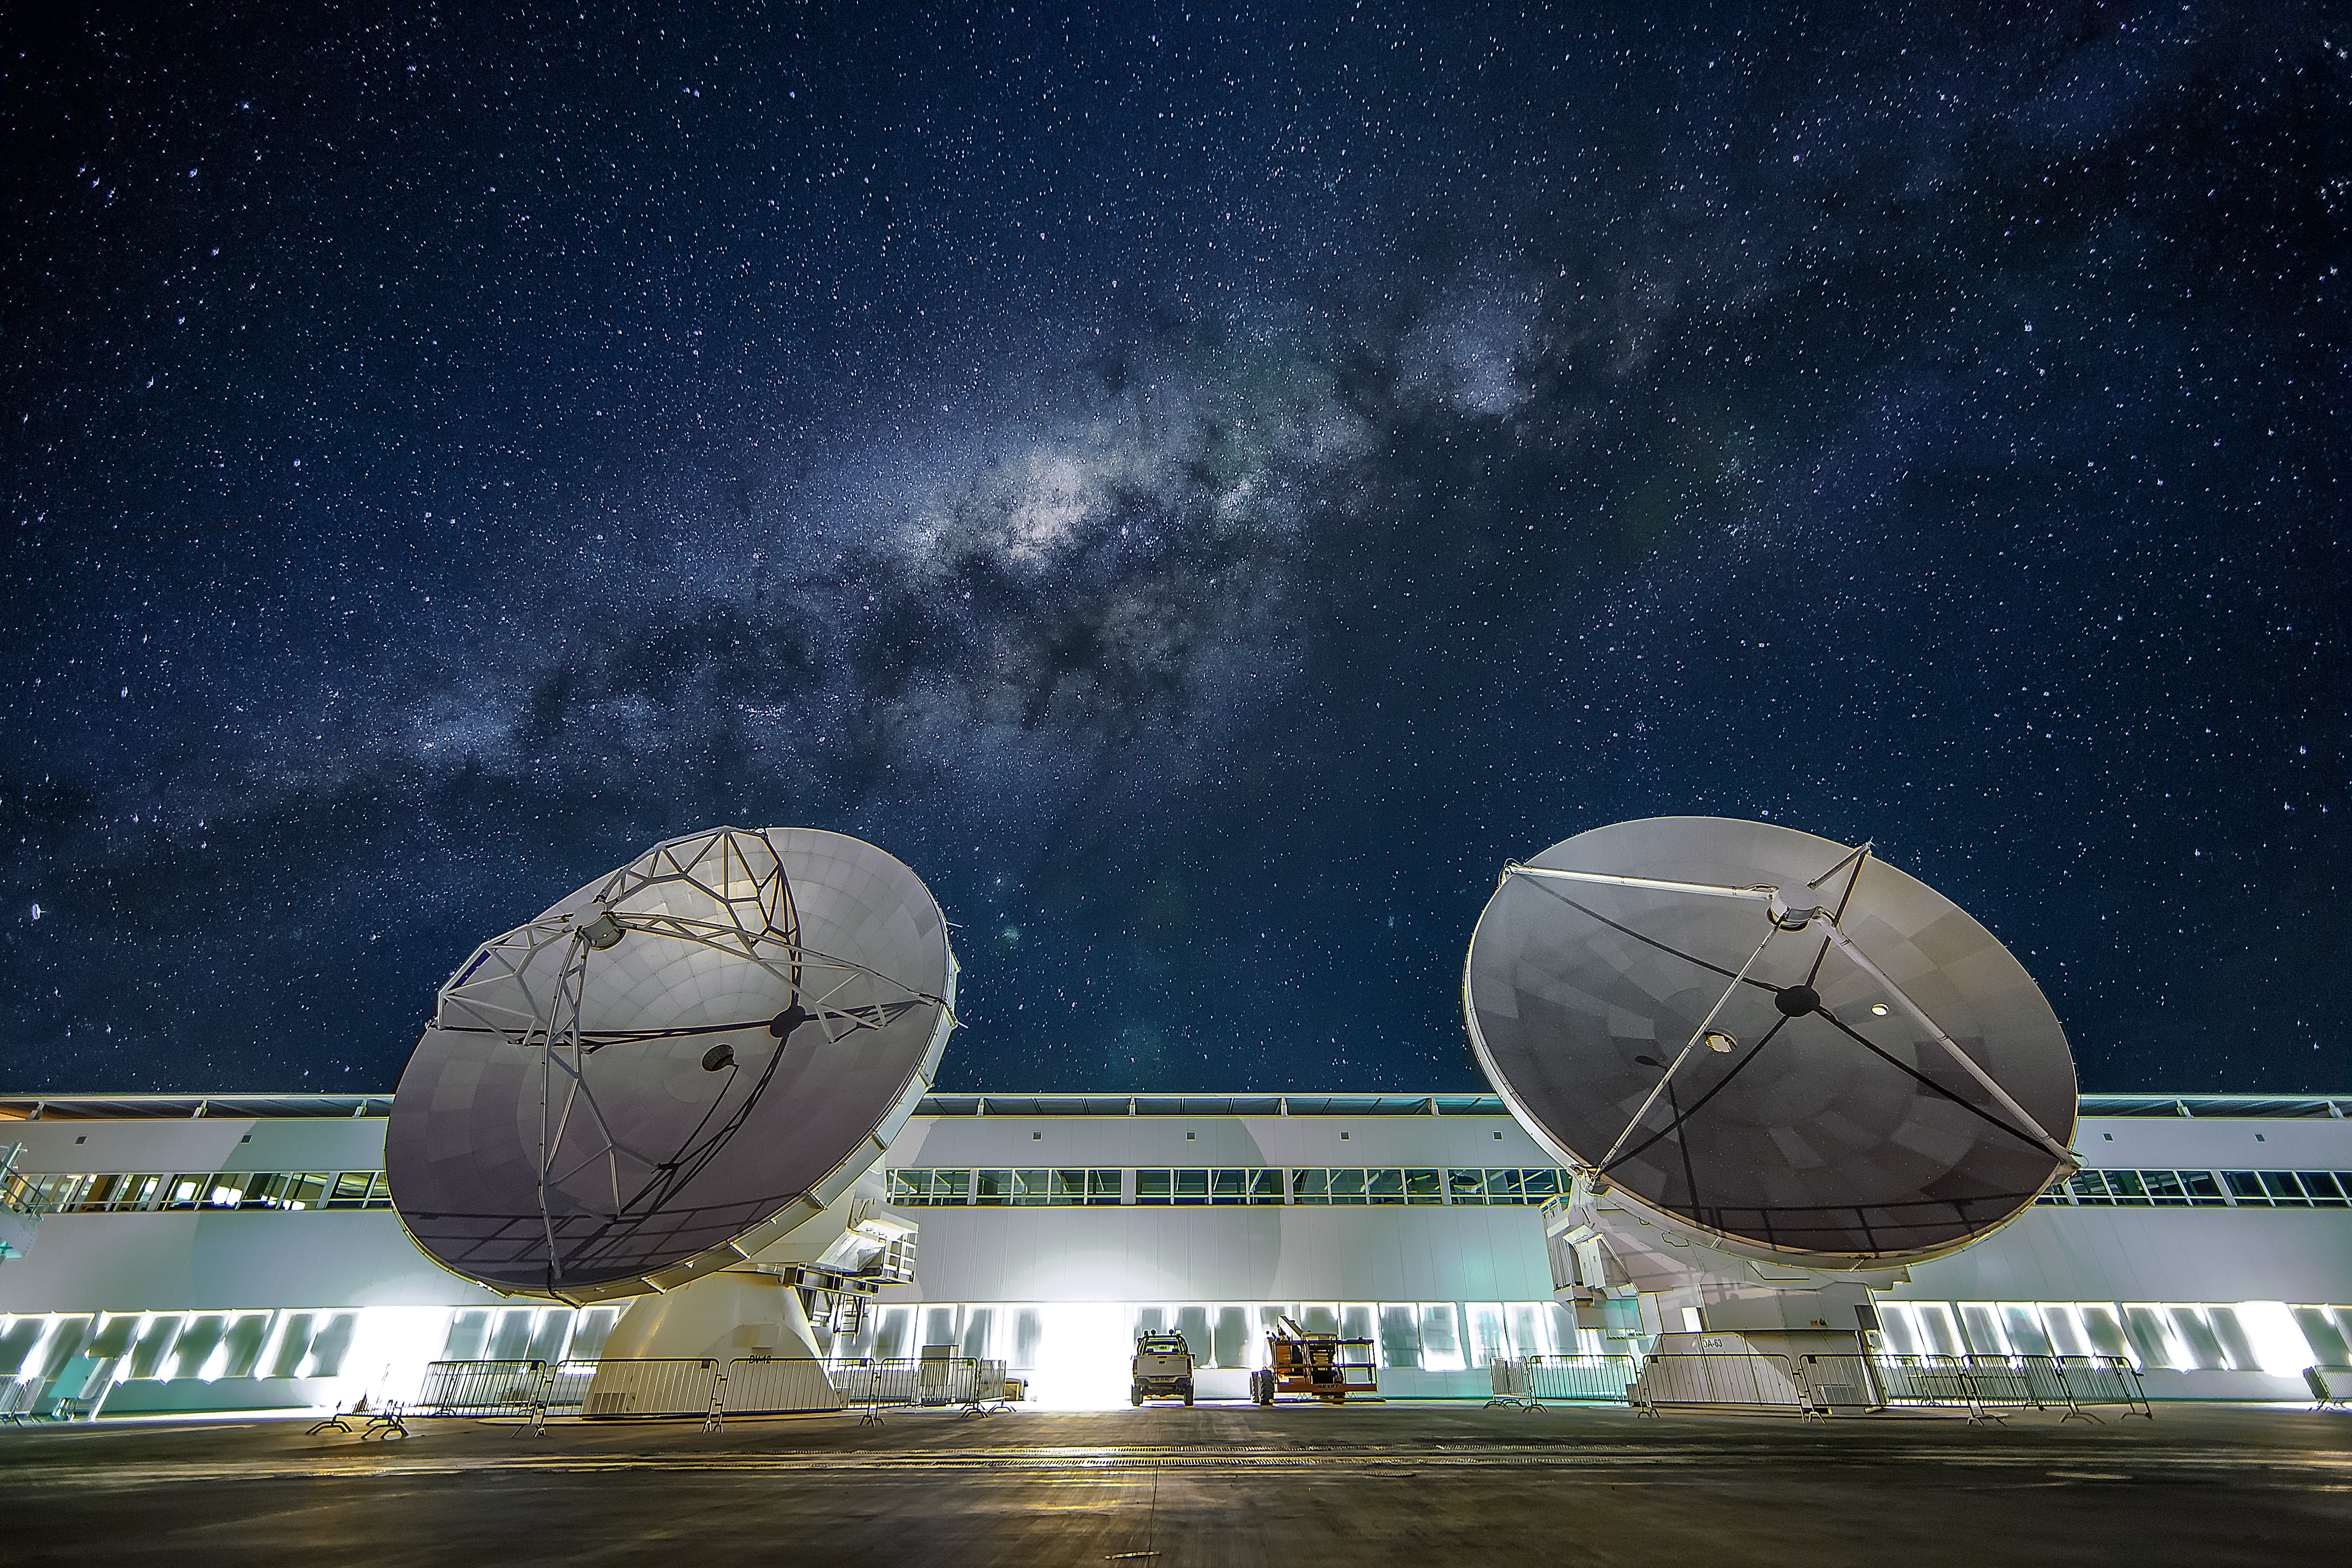

The OSF at night

Two ALMA antennas are positioned in front of the Operations Support Facility (OSF) technical building, which hosts offices, laboratories and the observatory control room. Above in the sky the Milky Way is visible.

Credit: A. Duro/ESO